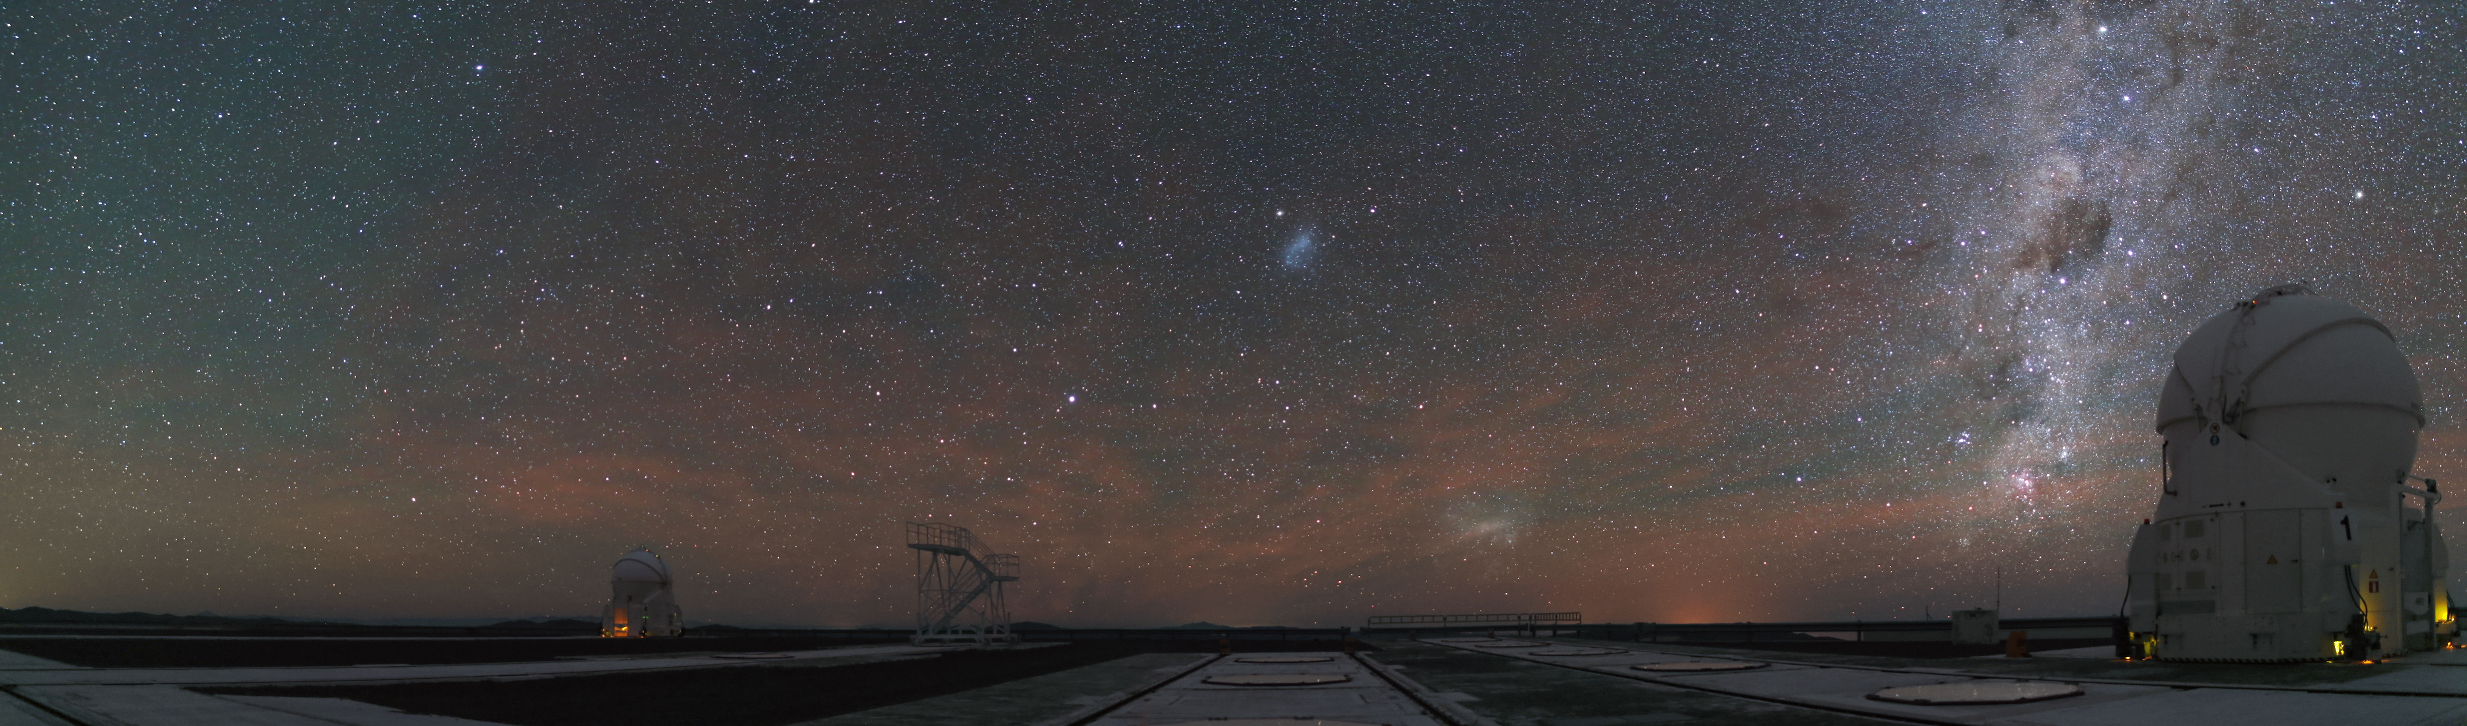

Auxiliary Telescopes

Two Auxiliary Telescopes at the Paranal Observatory are observing the night sky.

Credit: R. Wesson/ESO